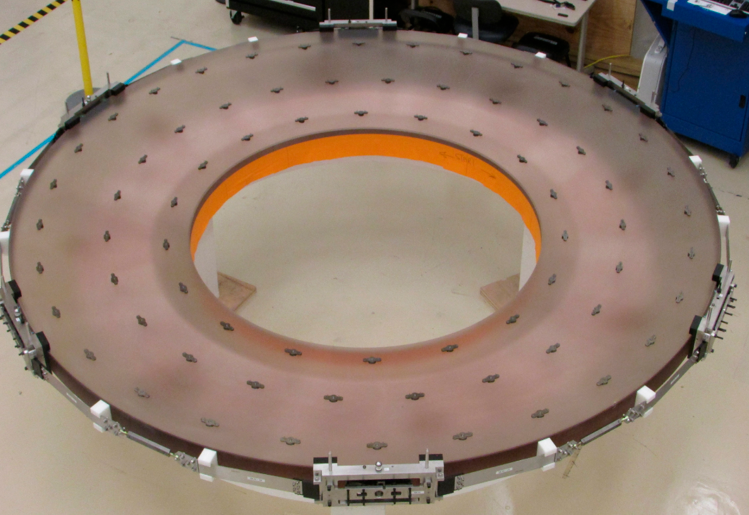

Surrogate Mirror

The LSST secondary mirror (M2) system has completed another big milestone, with successful demonstration of closed-loop mirror control. The Harris team accomplished this using the aluminum surrogate mirror integrated into the cell assembly. Meanwhile, the mirror substrate is being prepared for its “first light optical test” in July at Harris in Rochester, NY, with the successful bonding of all actuator pads.

Credit: Rubin Observatory/NSF/AURA